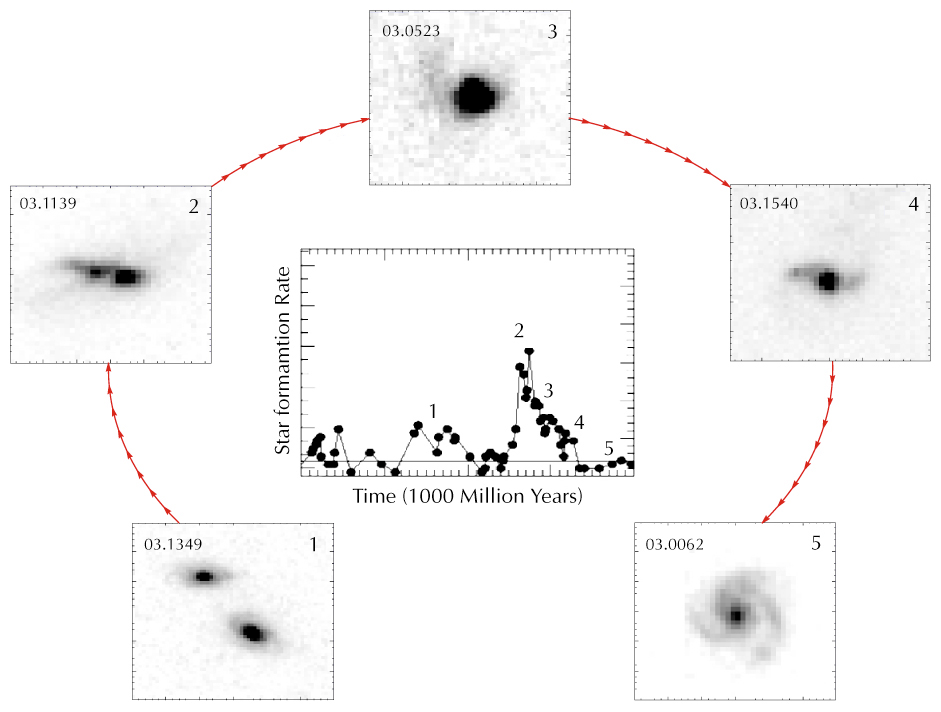

The spiral rebuilding scenario

Schematic representation of the newly proposed scenario of "spiral galaxy rebuilding": galaxies collide (1), then merge (2), inducing a burst of stellar formation activity. After the merging, the gas and the stars fall towards the centre in a very compact structure (3). Part of the gas which did not fall back initially, gradually rebuilds a disc around the compact structure, making a new spiral galaxy (4 and 5). The images are pictures of distant galaxies at various redshifts taken by the Hubble Space Telescope. The central panel displays the star formation rate as a function of time. The numbers coincide with the numbers shown on the images.

Credit: ESO